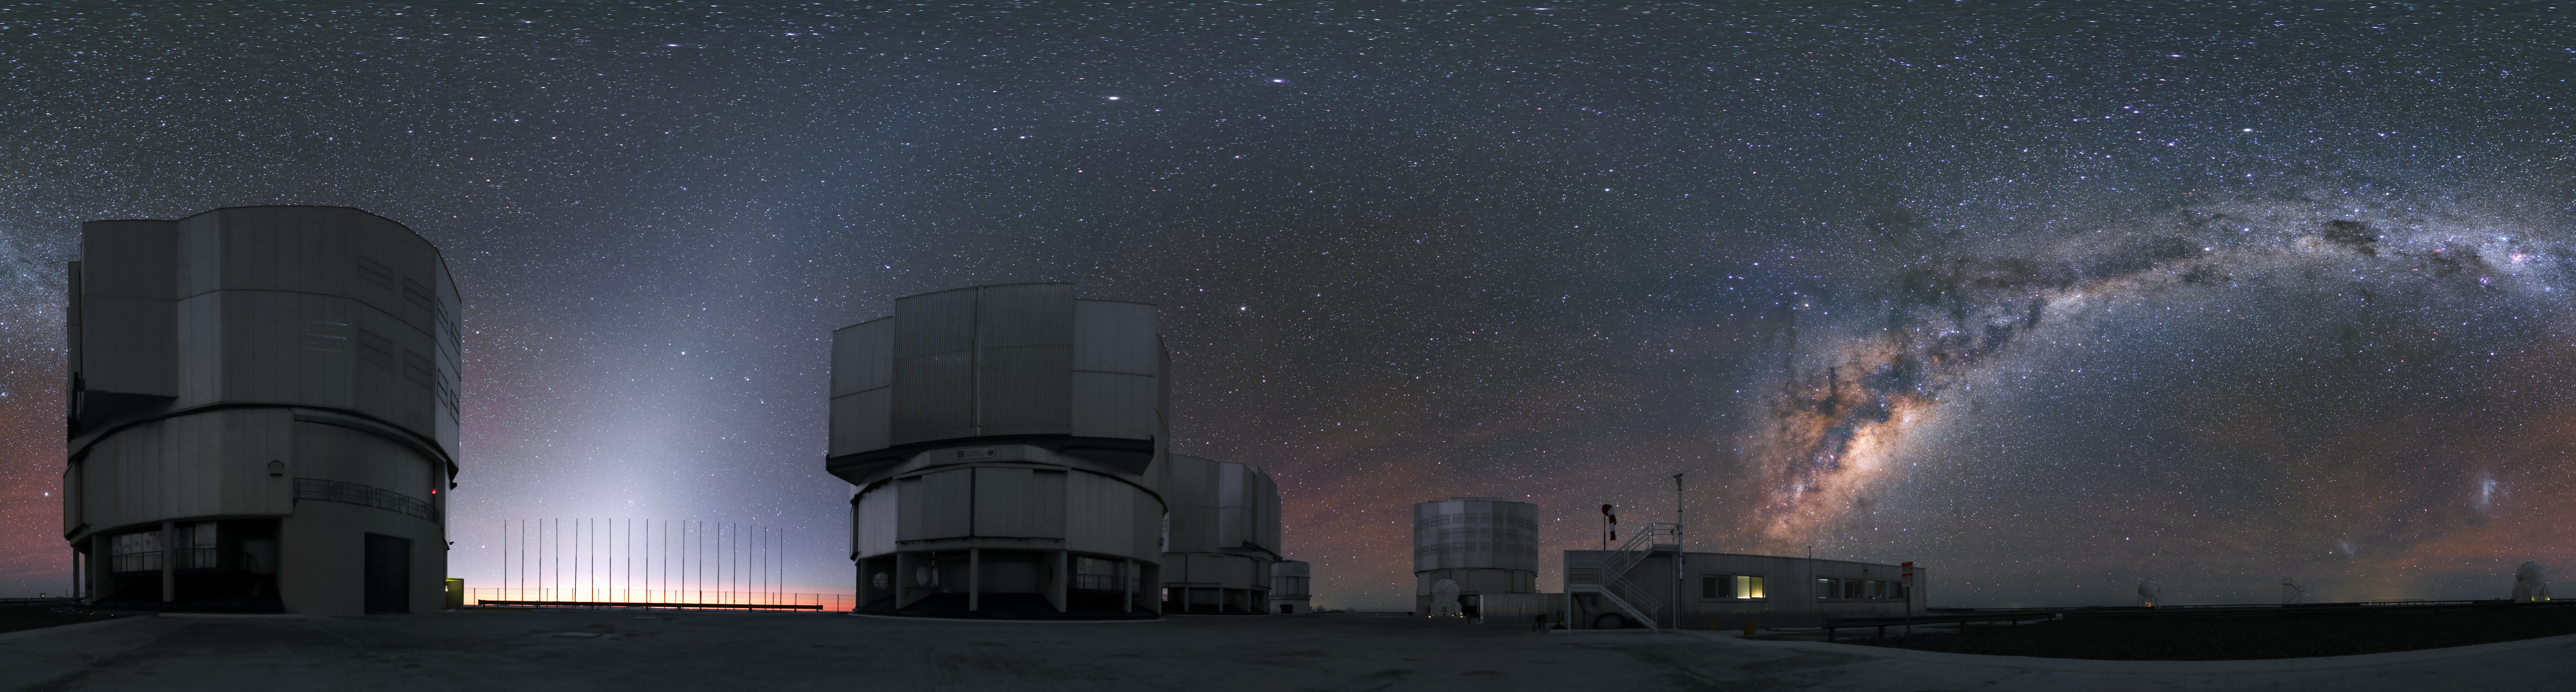

A family picture

This panoramic image does not only show the bright Milky Way in the sky above the Paranal Observatory, but also all four Unit Telescopes of the VLT simultaneously. In the background are even additional telescopes of the observatory visible: Three Auxiliary Telescopes on the right and VISTA, almost hidden behind one of the Unit Telescopes, on the left.

Credit: R. Wesson/ESO